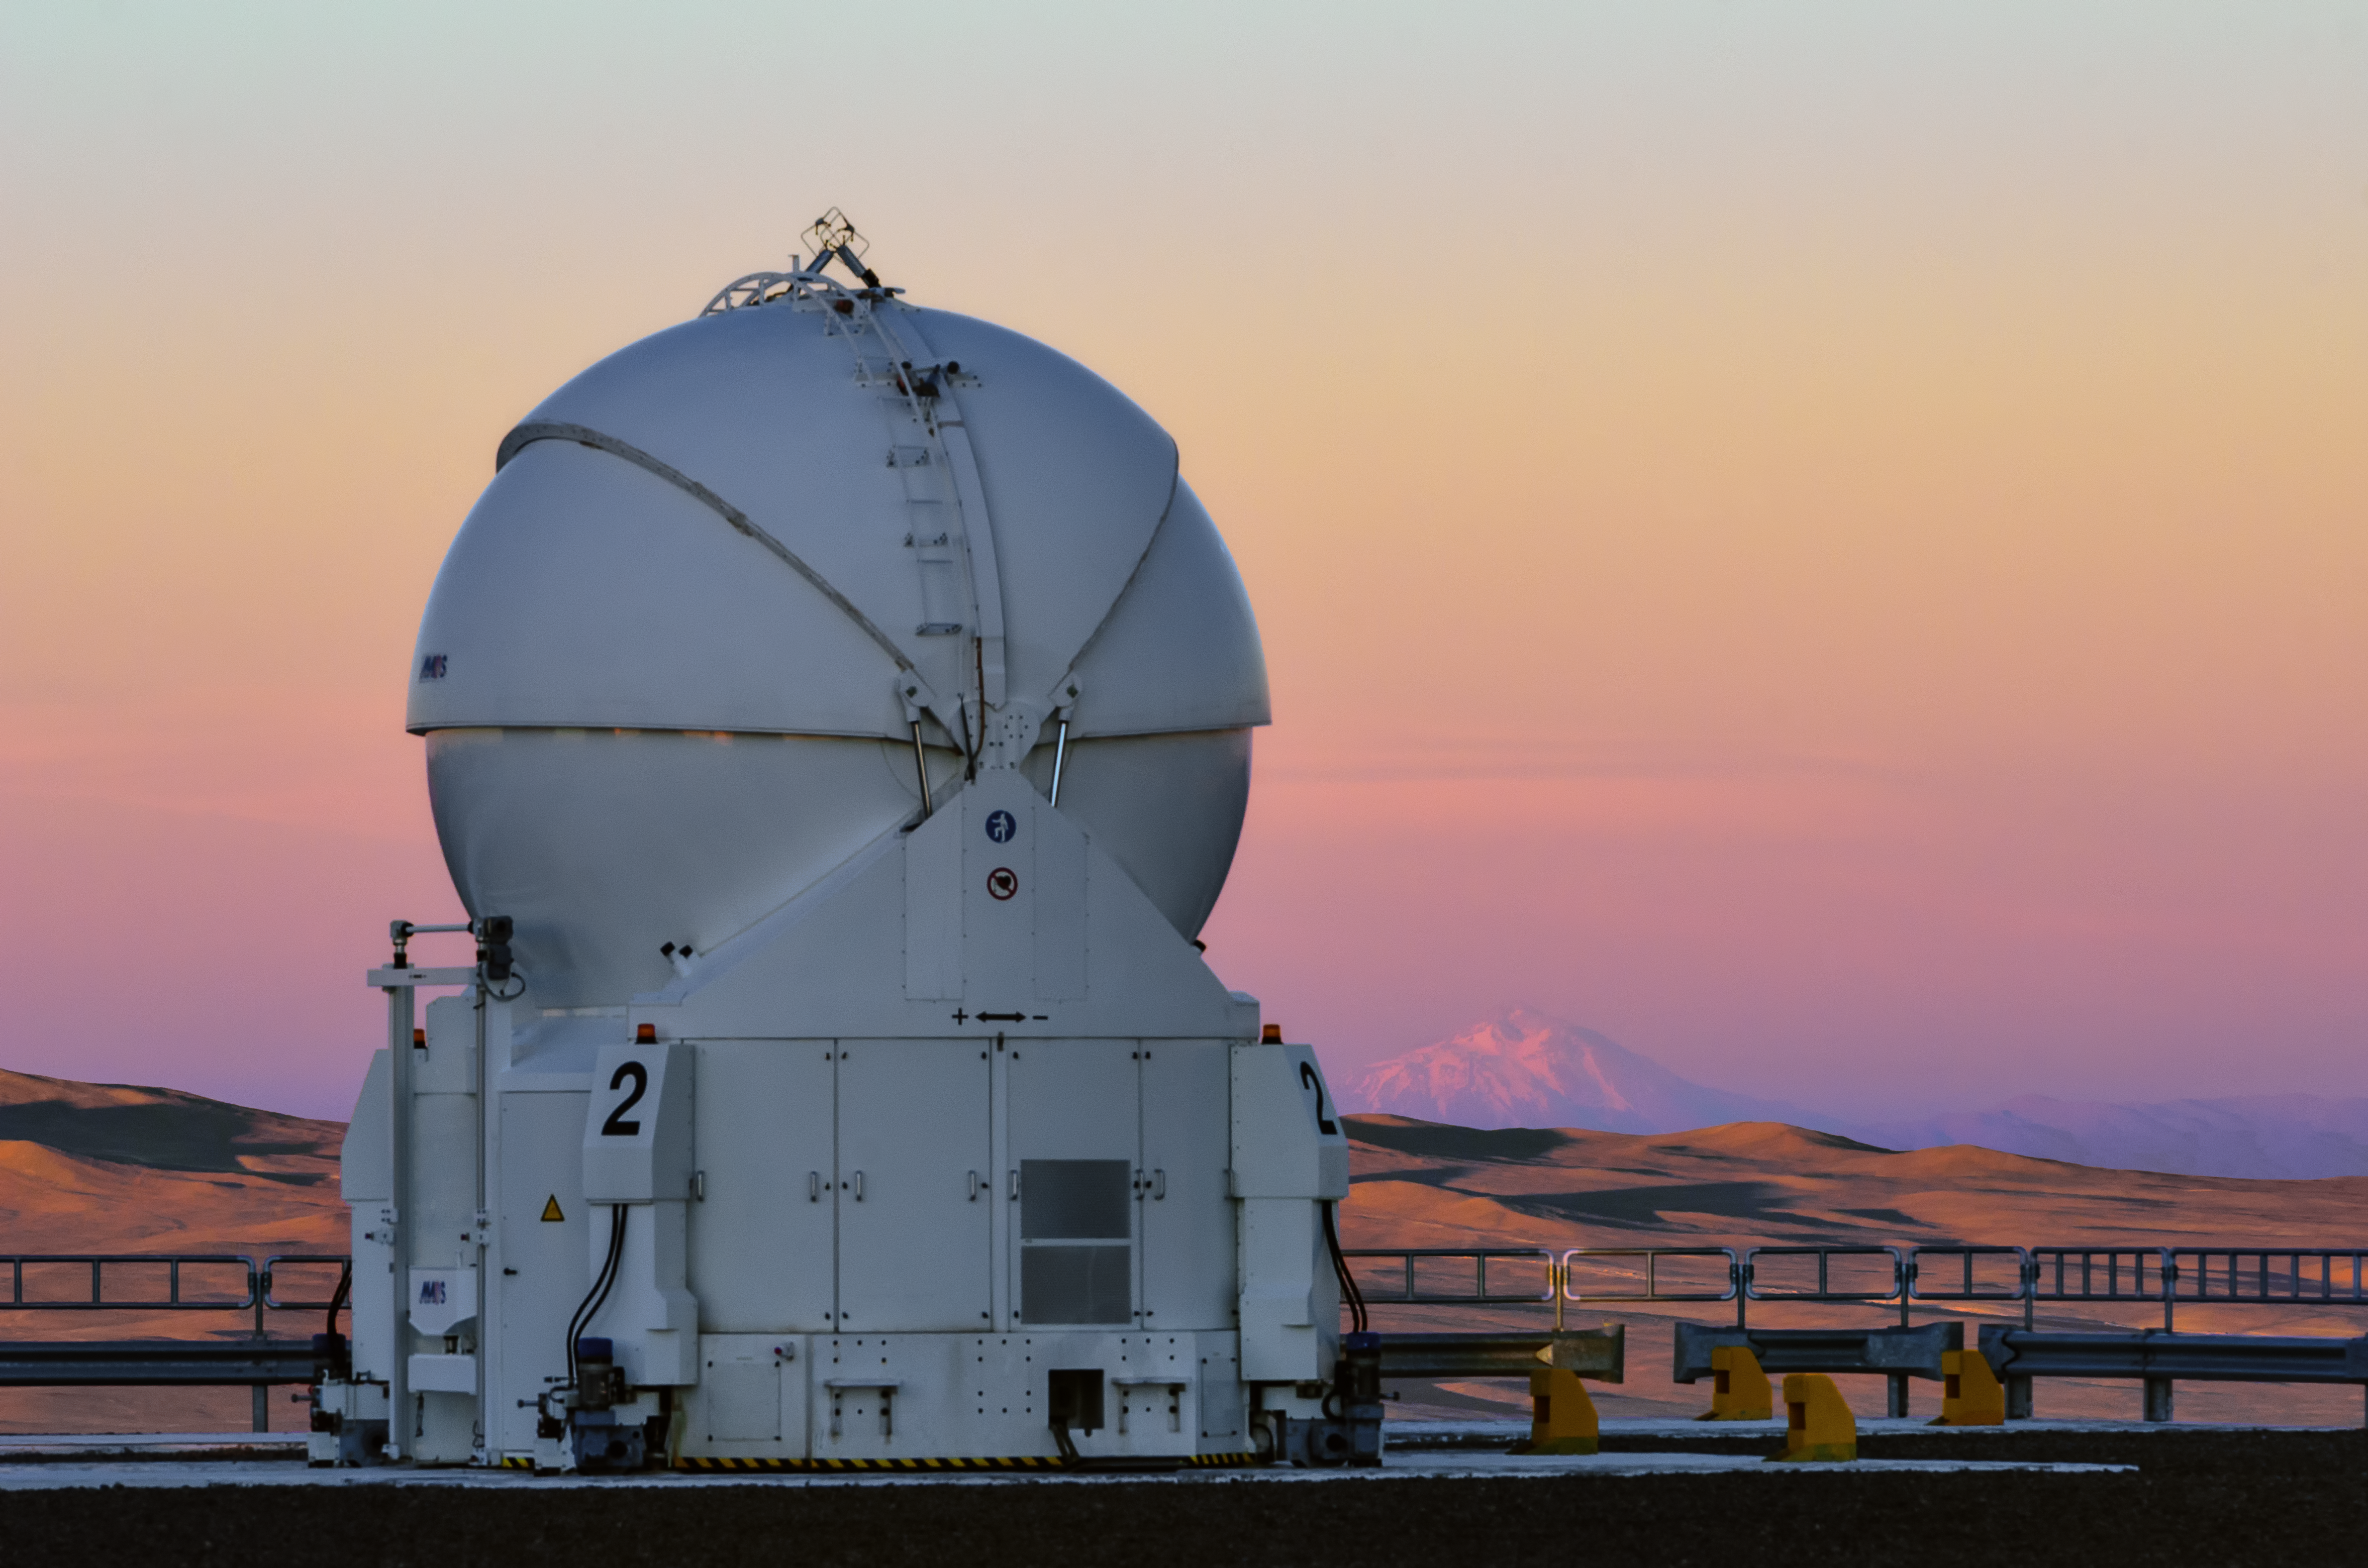

A lonely Auxiliary Telescope

Almost lost stands this Auxiliary Telescope in the Atacama Desert, atop the Paranal Mountain. However, it is not alone at all. Three additional telescopes of the same size are close by and they all can work together to create the Very Large Telescope Interferometer (VLTI).

Credit: G. Brammer/ESO